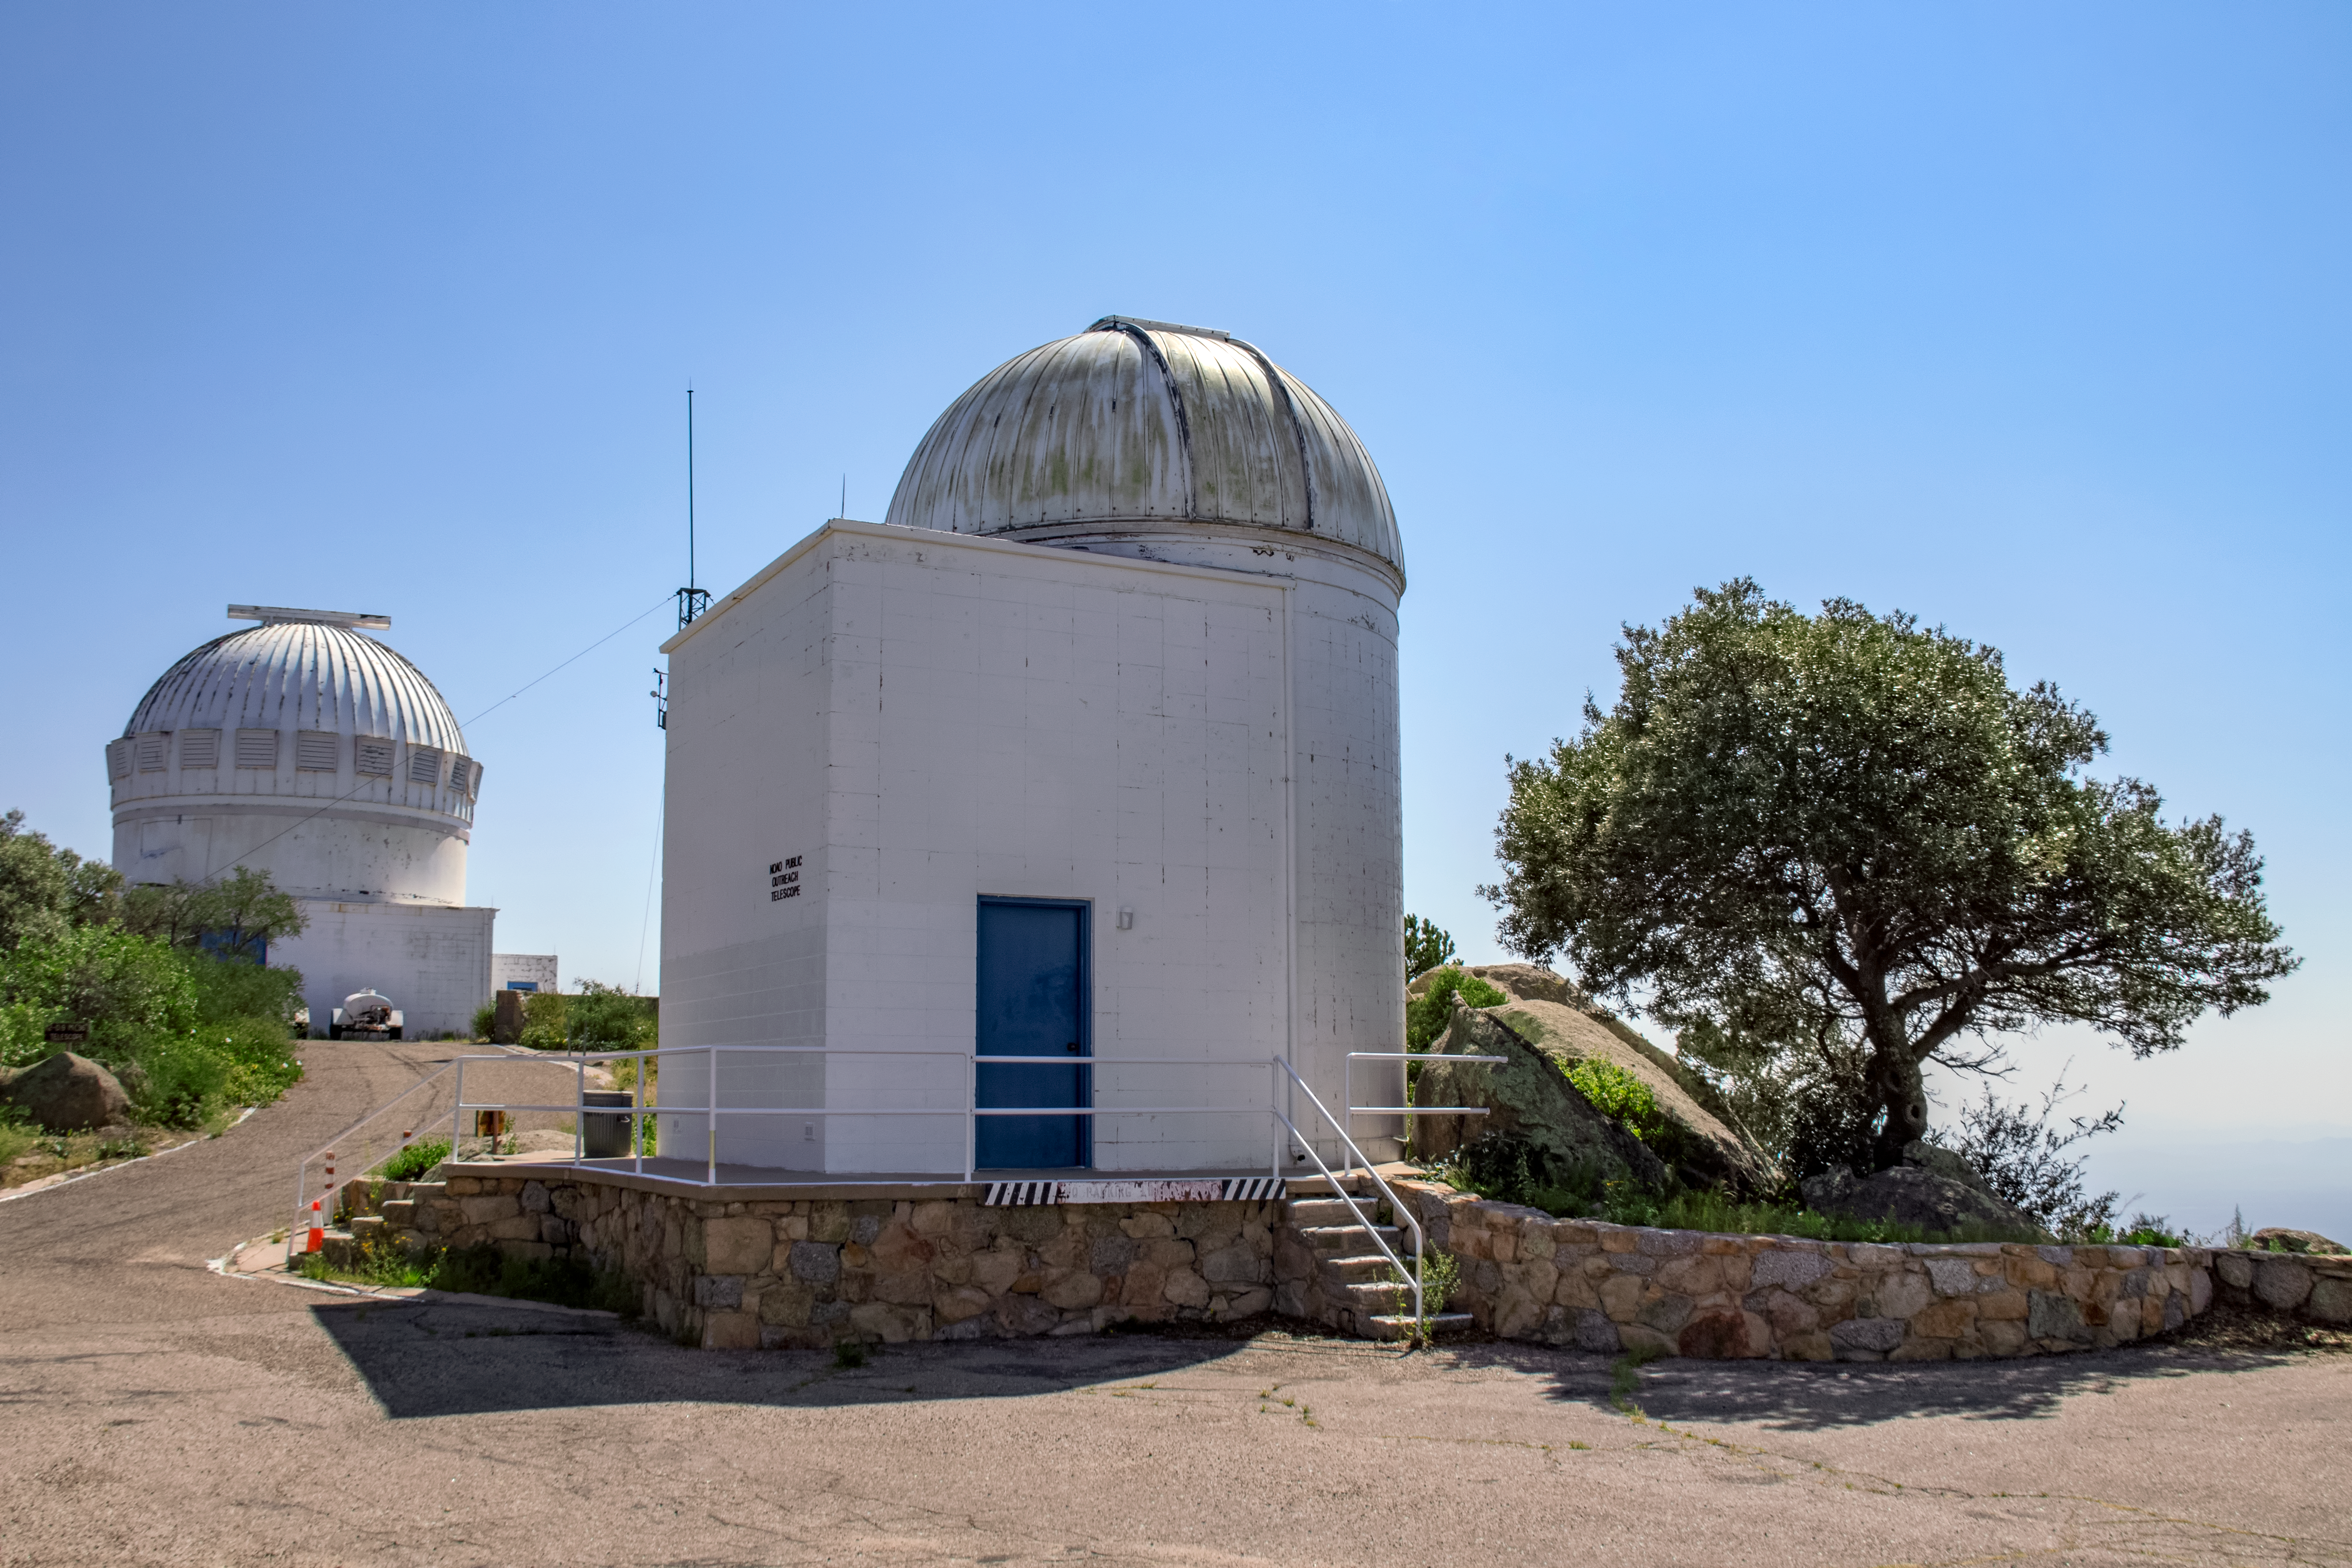

Kitt Peak Visitor Center Levine 0.4-meter Telescope

The Kitt Peak Visitor Center Levine 0.4-meter Telescope is shown here. The Levine 0.4-meter is dedicated to public astronomy nights and workshops, and can be used for astrophotography.

Credit: NOIRLab/AURA/NSF